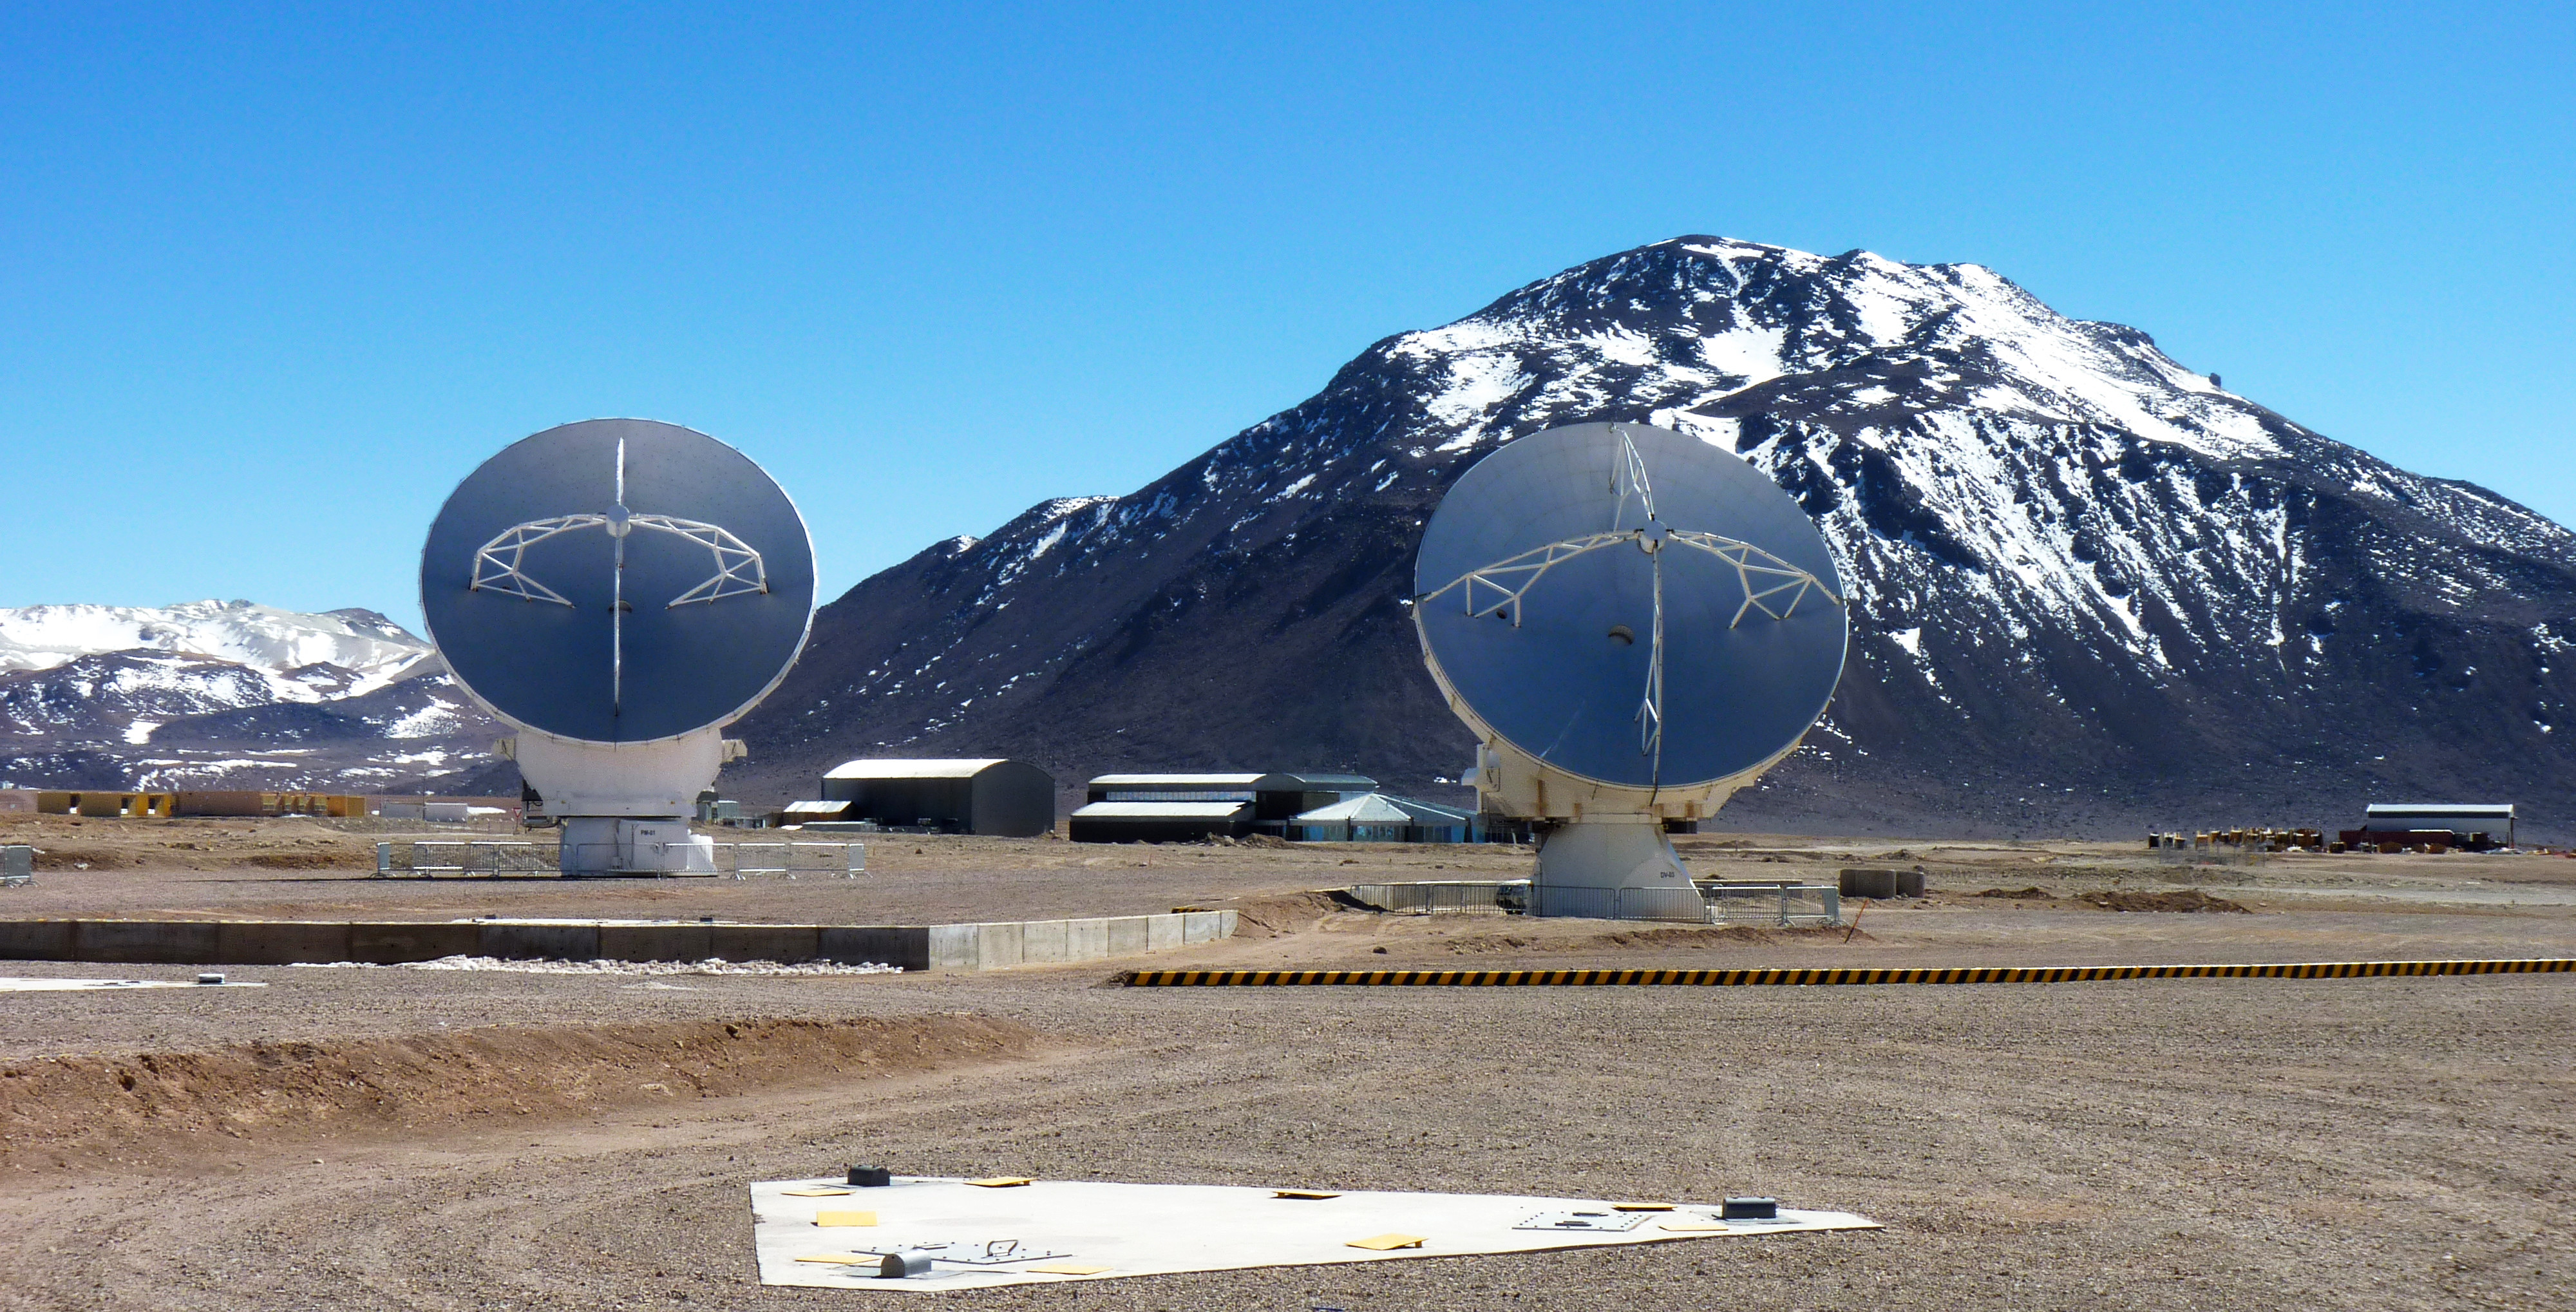

This photo is from a media visit to ALMA

This photo is from a media visit to ALMA, by Dutch TV show Labyrinth. This visit included the Dutch the European Southern Observatory (ESO) Science Outreach Network (ESON), Marieke Baan. Labyrinth is a Dutch television show aiming to explore the maze of Science.

Credit: ESO